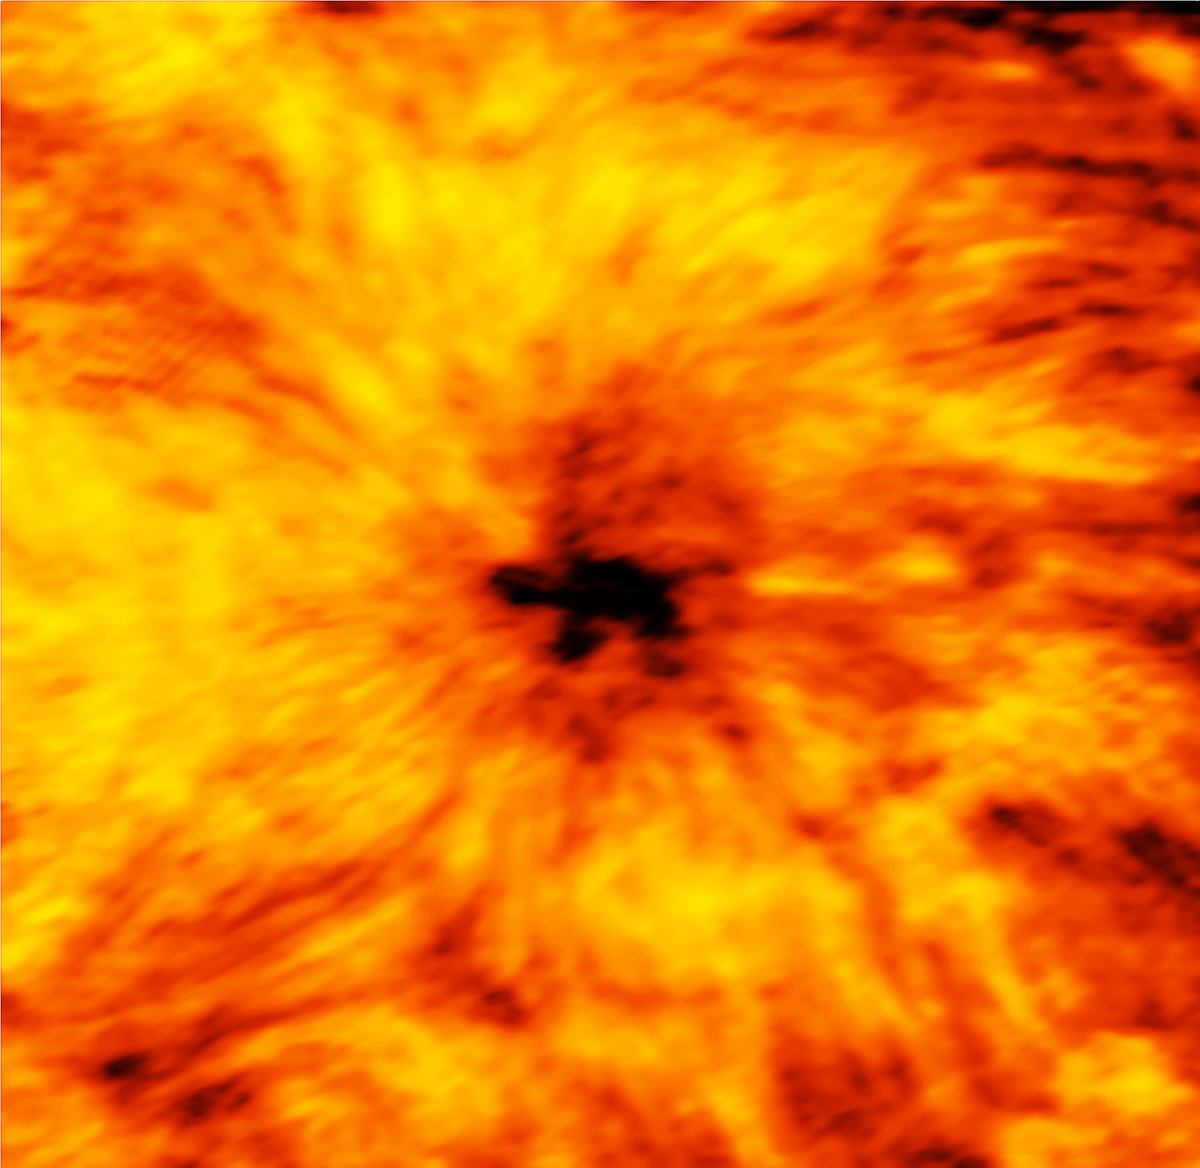

ALMA Reveals Sun in New Light

This ALMA image of an enormous sunspot was taken on 18 December 2015 with the Band 6 receiver at a wavelength of 1.25 millimeters. Sunspots are transient features that occur in regions where the Sun’s magnetic field is extremely concentrated and powerful. They are lower in temperature than their surrounding regions, which is why they appear relatively dark in visible light. The ALMA image is essentially a map of temperature differences in a layer of the Sun's atmosphere known as the chromosphere, which lies just above the visible surface of the Sun (the photosphere). The chromosphere is considerably hotter than the photosphere. Understanding the heating and dynamics of the chromosphere are key areas of research that will be addressed by ALMA. Observations at shorter wavelengths probe deeper into the solar chromosphere than longer wavelengths. Hence, band 6 observations map a layer of the chromosphere that is closer to the visible surface of the Sun than band 3 observations.

Credit: ALMA (ESO/NAOJ/NRAO)